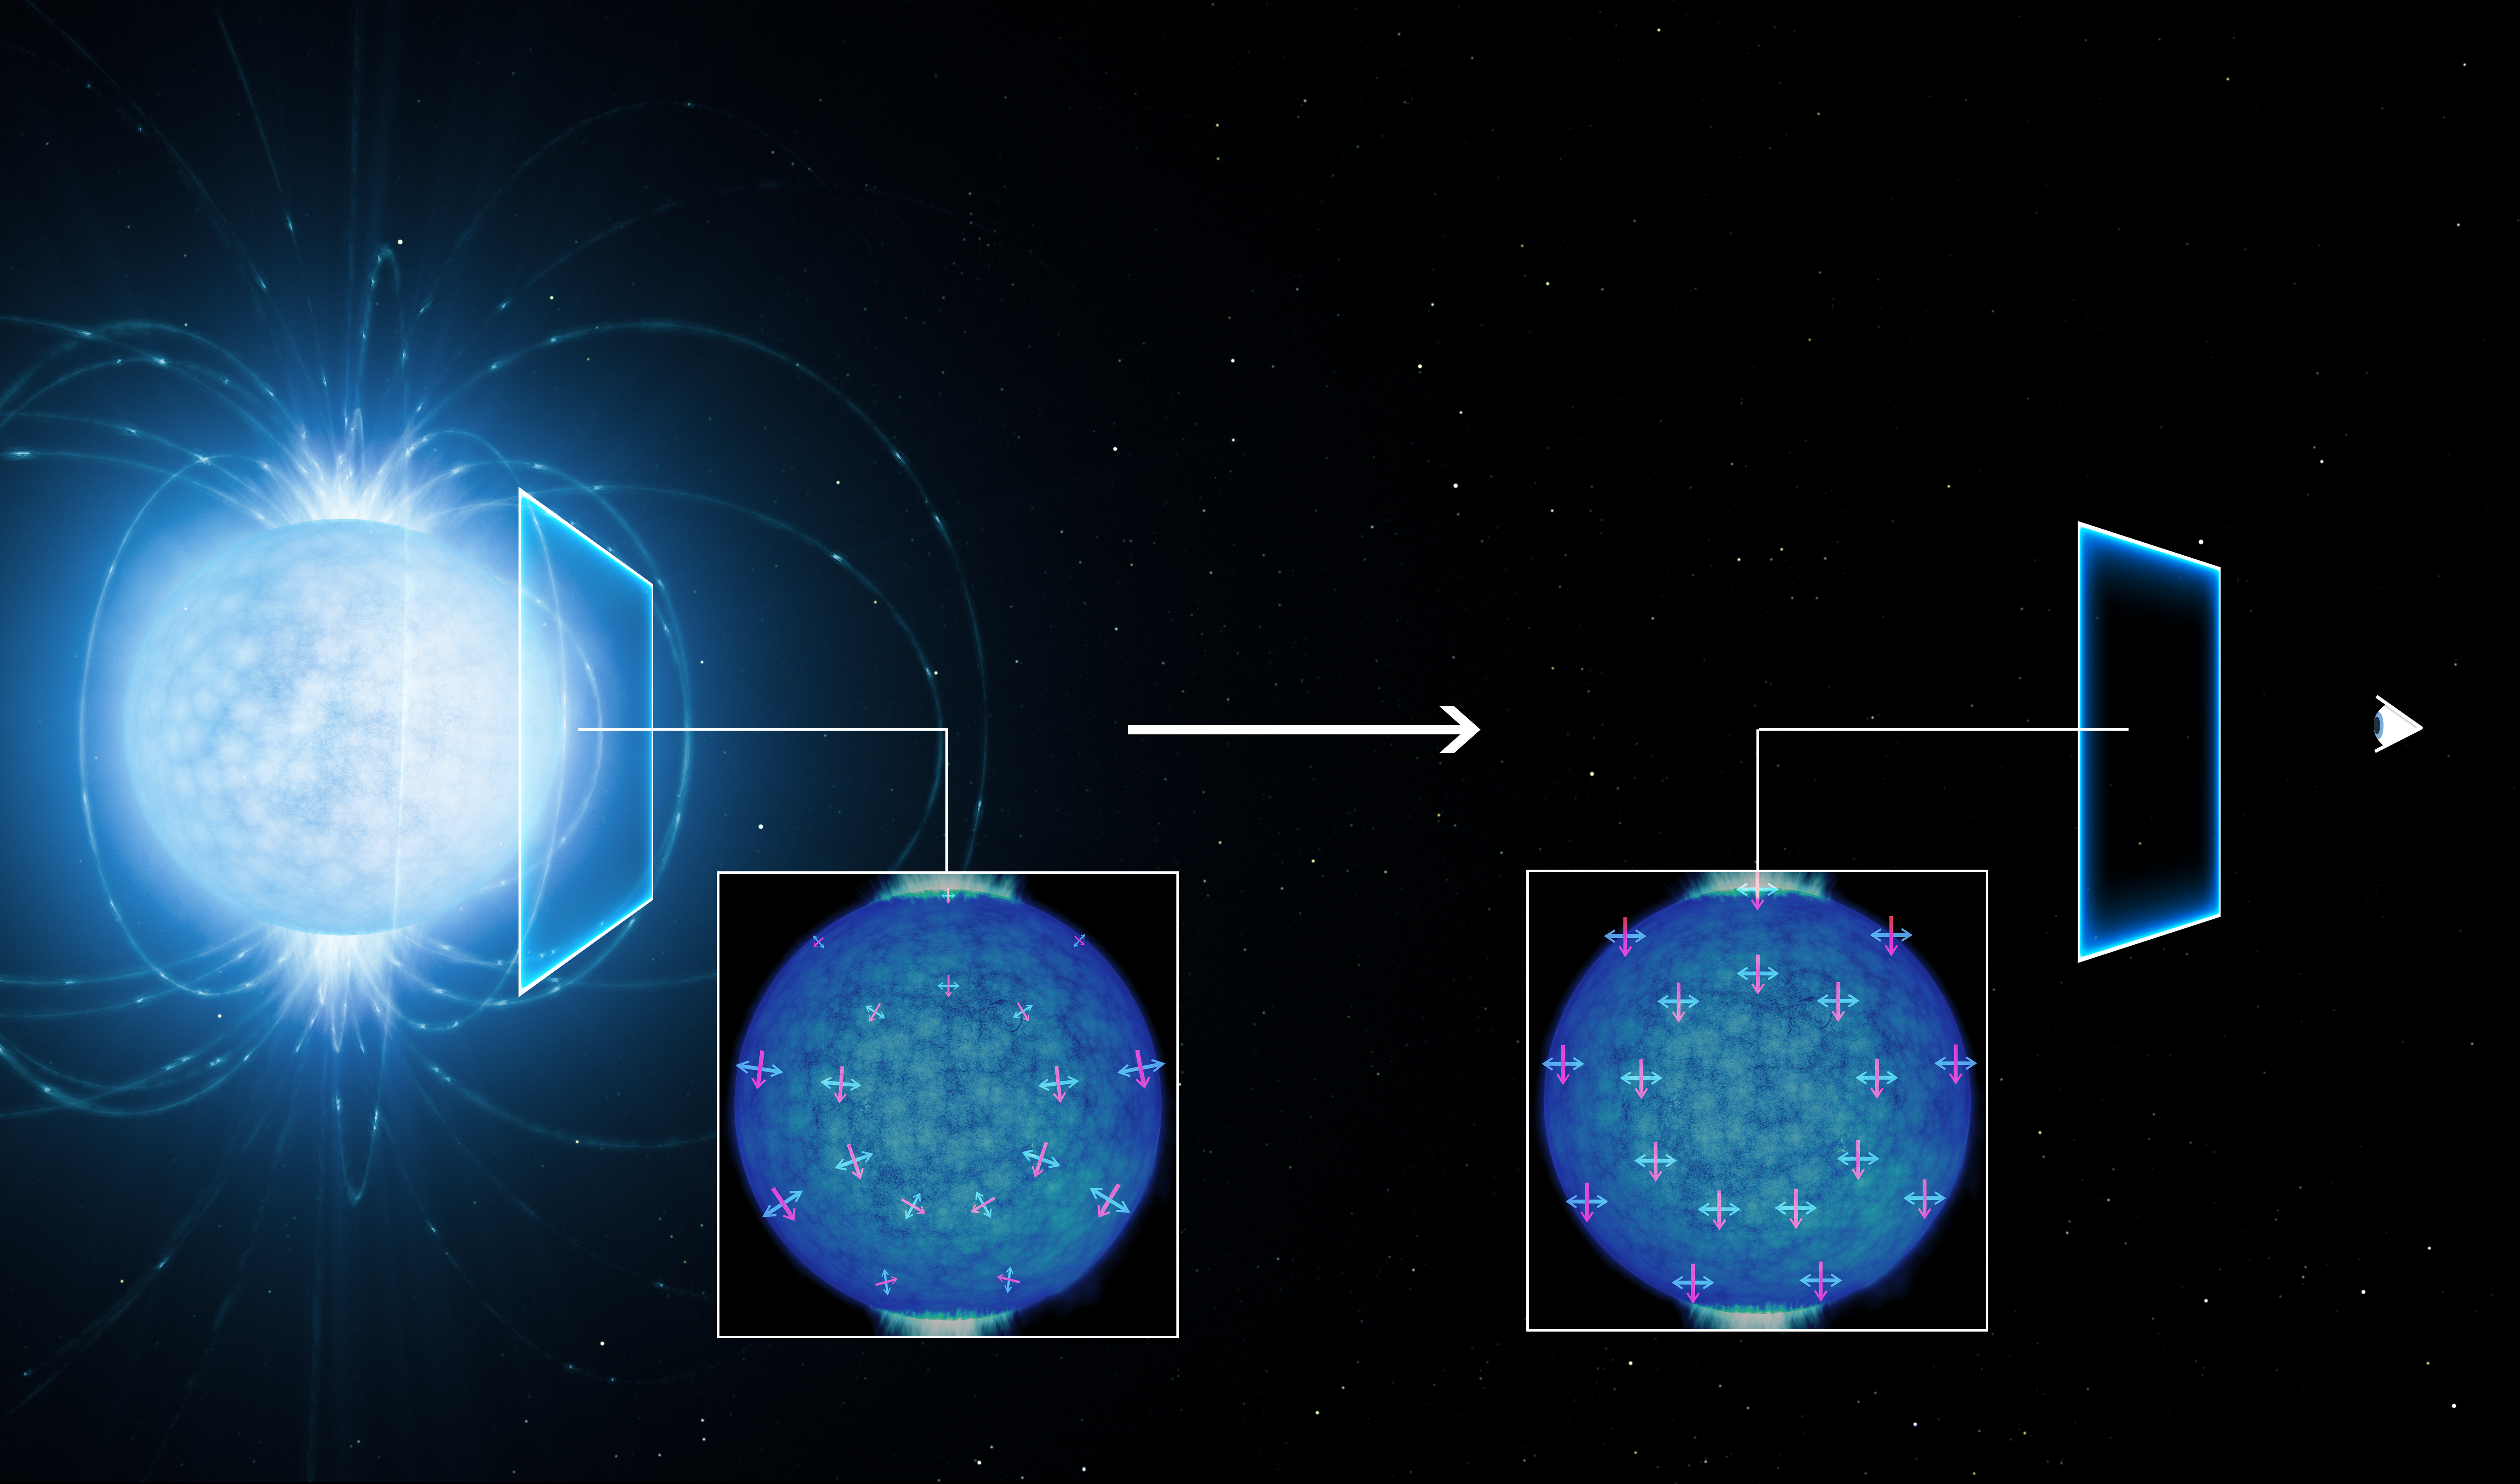

The polarisation of light emitted by a neutron star

This artist’s view shows how the light coming from the surface of a strongly magnetic neutron star (left) becomes linearly polarised as it travels through the vacuum of space close to the star on its way to the observer on Earth (right). The polarisation of the observed light in the extremely strong magnetic field suggests that the empty space around the neutron star is subject to a quantum effect known as vacuum birefringence, a prediction of quantum electrodynamics (QED). This effect was predicted in the 1930s but has not been observed before.

The magnetic and electric field directions of the light rays are shown by the red and blue lines. Model simulations by Roberto Taverna (University of Padua, Italy) and Denis Gonzalez Caniulef (UCL/MSSL, UK) show how these align along a preferred direction as the light passes through the region around the neutron star. As they become aligned the light becomes polarised, and this polarisation can be detected by sensitive instruments on Earth.

Credit: ESO/L. Calçada